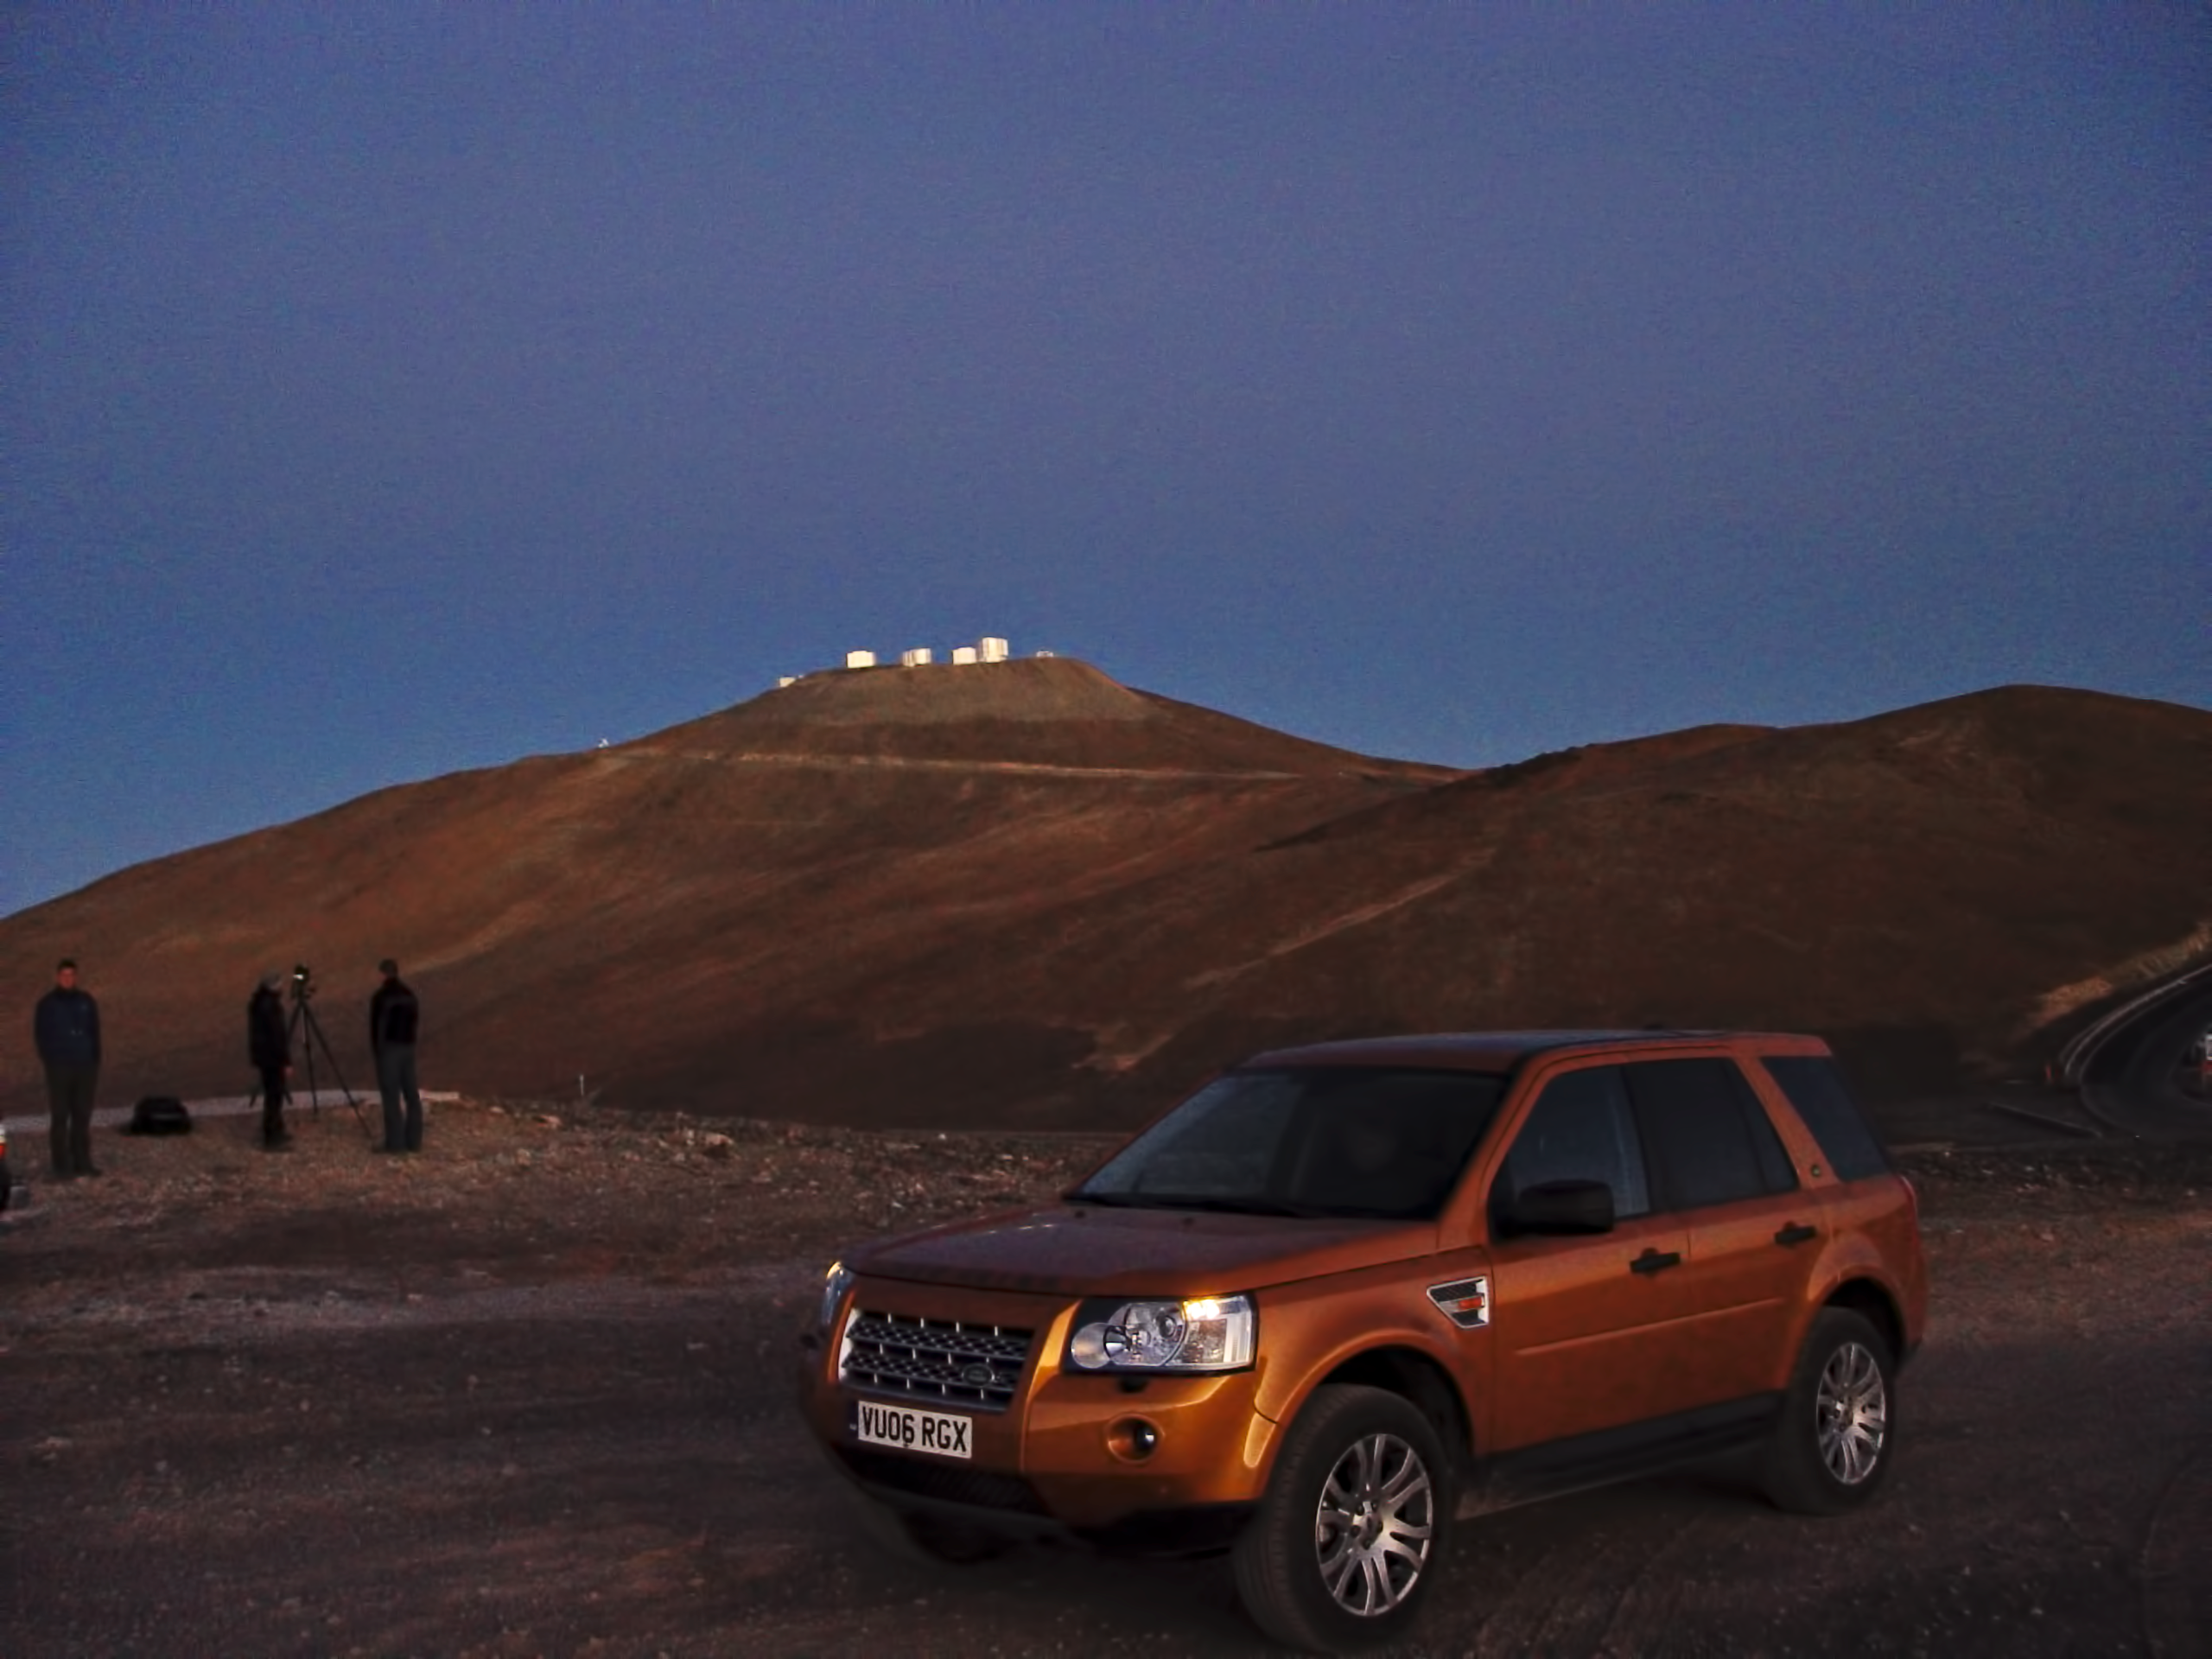

Land Rover commercial shooting at Paranal

A crew from One-life magazine is working on a commercial for Land Rover during sunrise at Paranal, on January 2007.

Credit: ESO